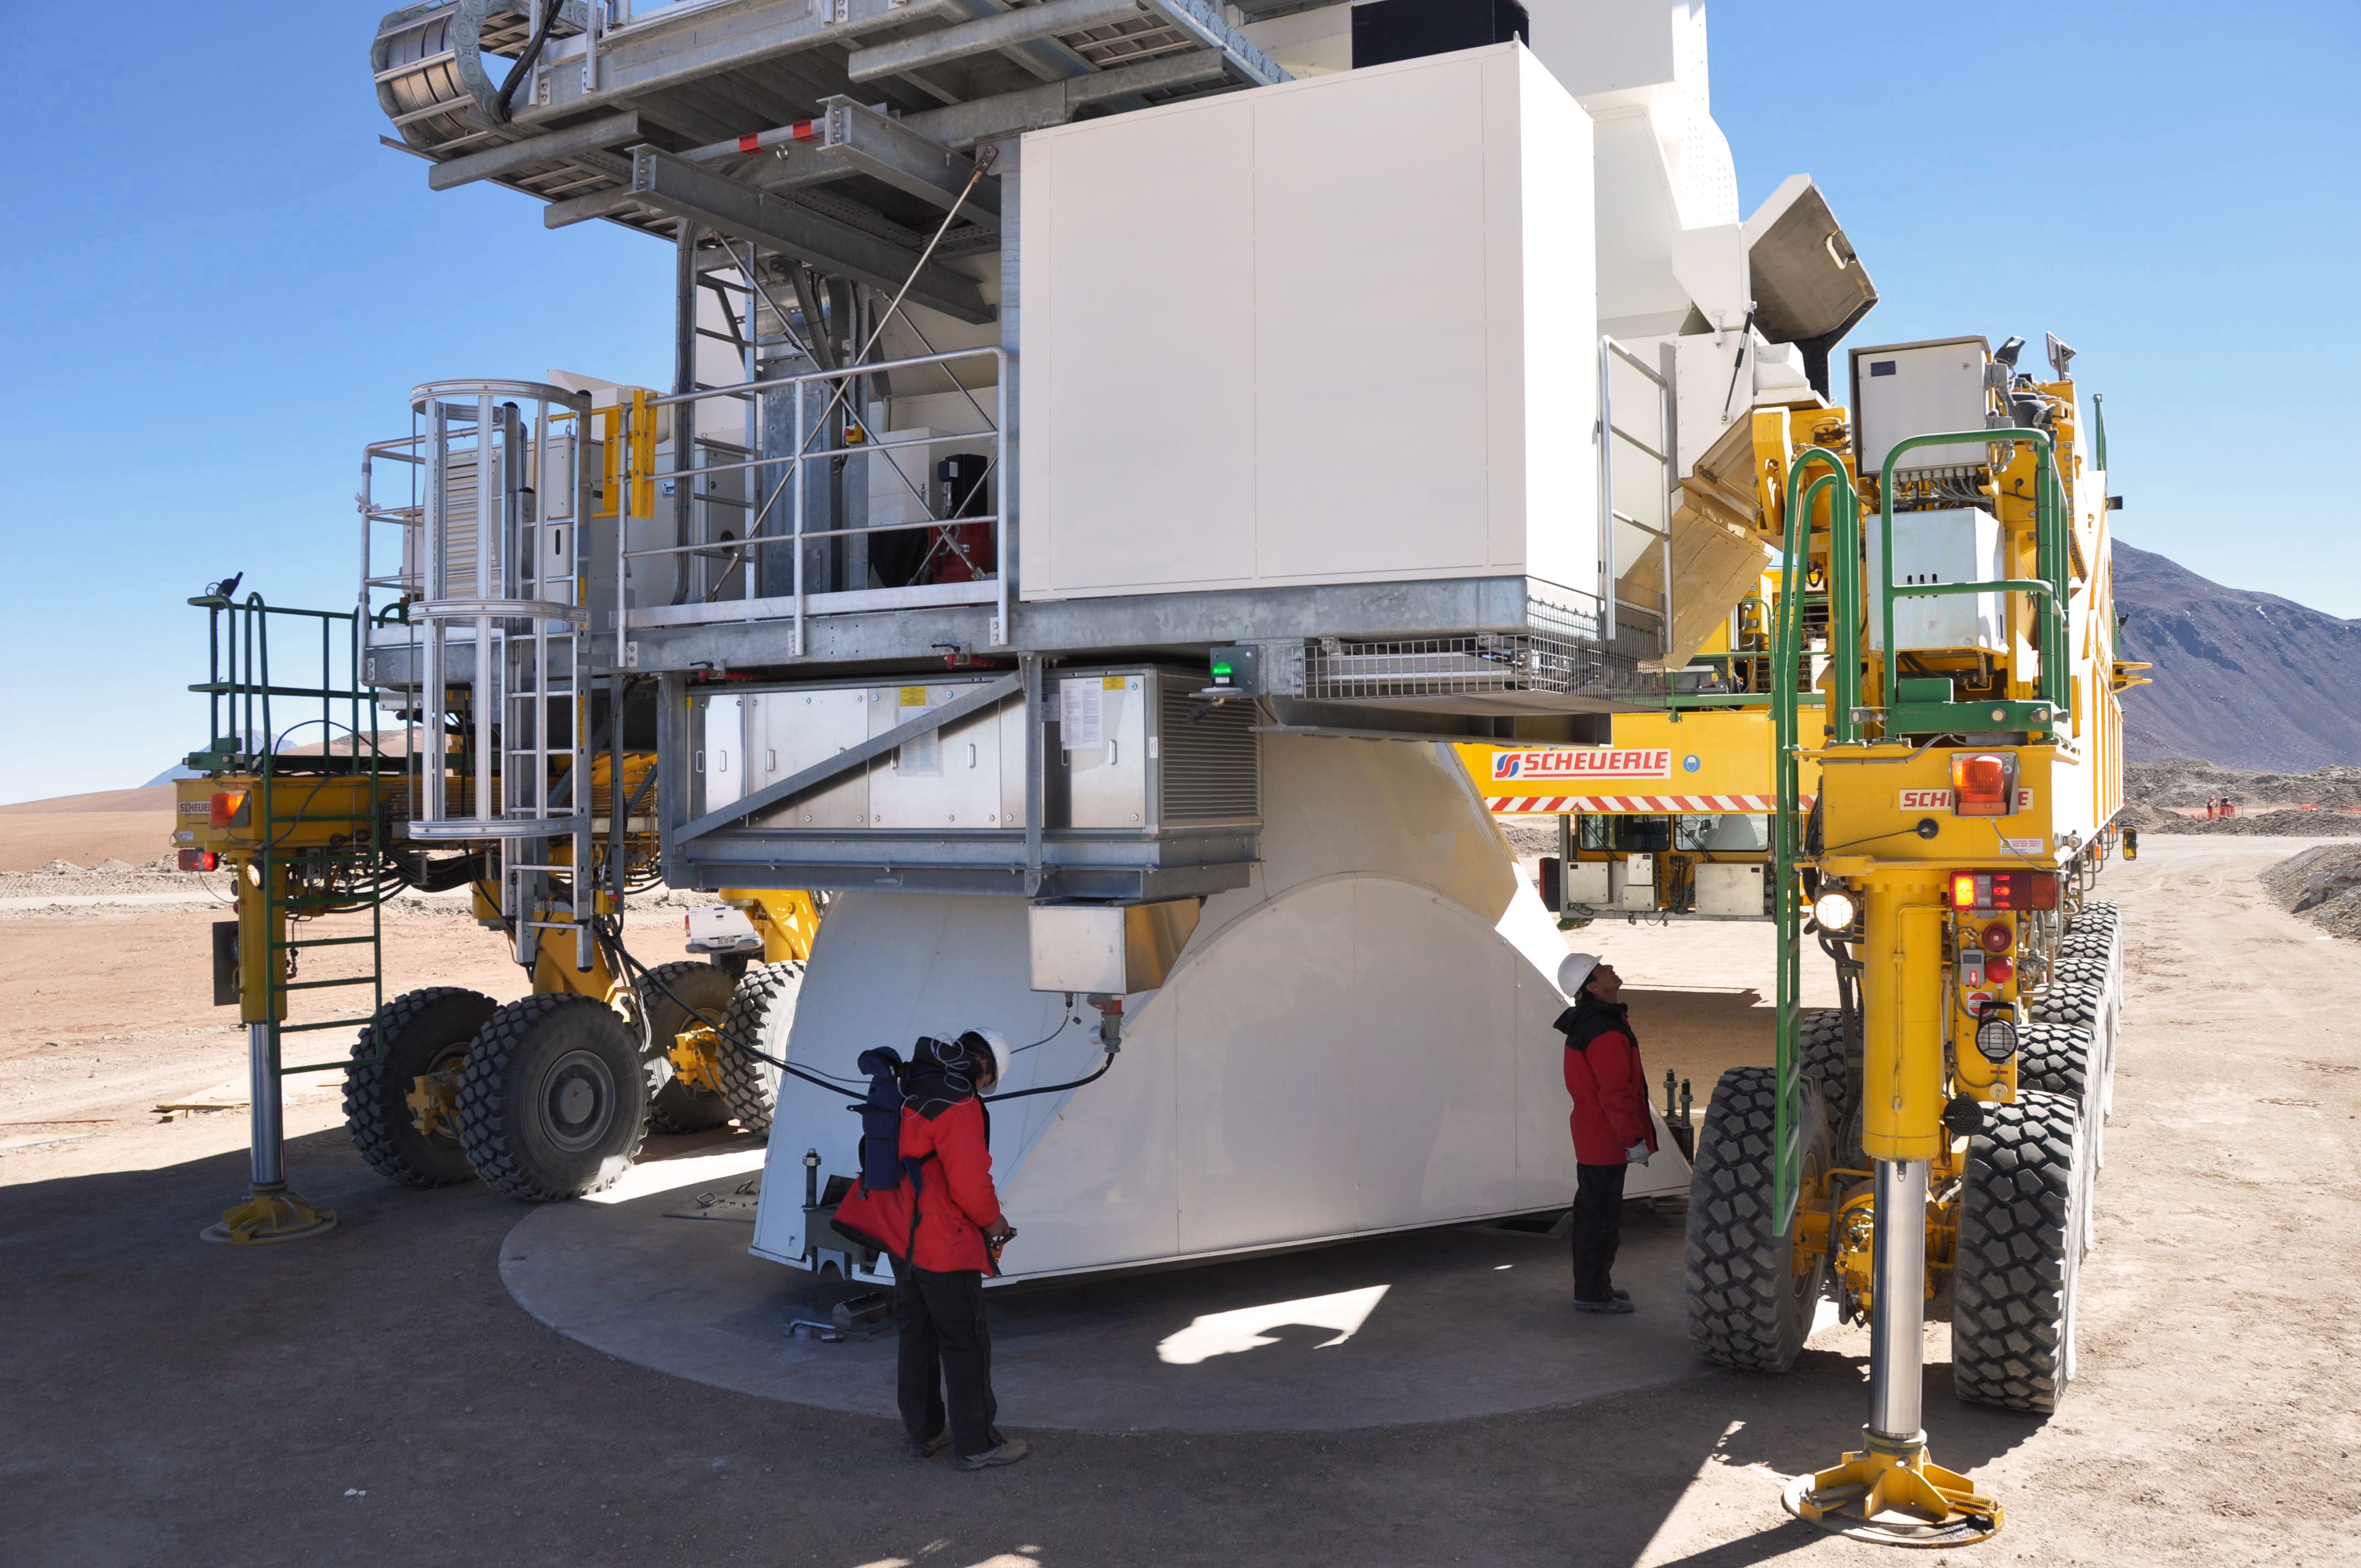

Moving ALMA antennas to Atacama Compact Array pads on Chajnantor

At the end of March 2010, the three antennas already positioned on Chajnantor were moved to a new location at the centre of the site, using the antenna stations that will eventually form the Atacama Compact Array. This enables the Commissioning and Science Verification team to put the antennas close together, which is essential for some of the critical tests of the antenna performance and the stability of the system.

Credit: S. Cabezón (NRAO)